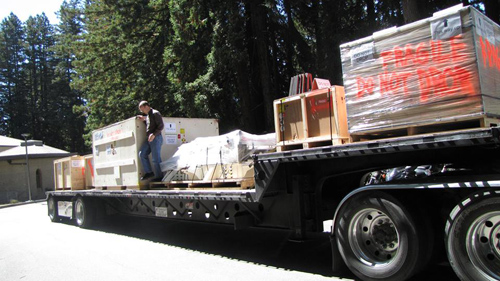

GPI departs from University of California Santa Cruz

GPI departs for the almost 6000 mile (9700 km) from the labs at the University of California Santa Cruz, where the instrument spent the past 2.5 years. 2013.

Credit: International Gemini Observatory/NOIRLab/NSF/AURA